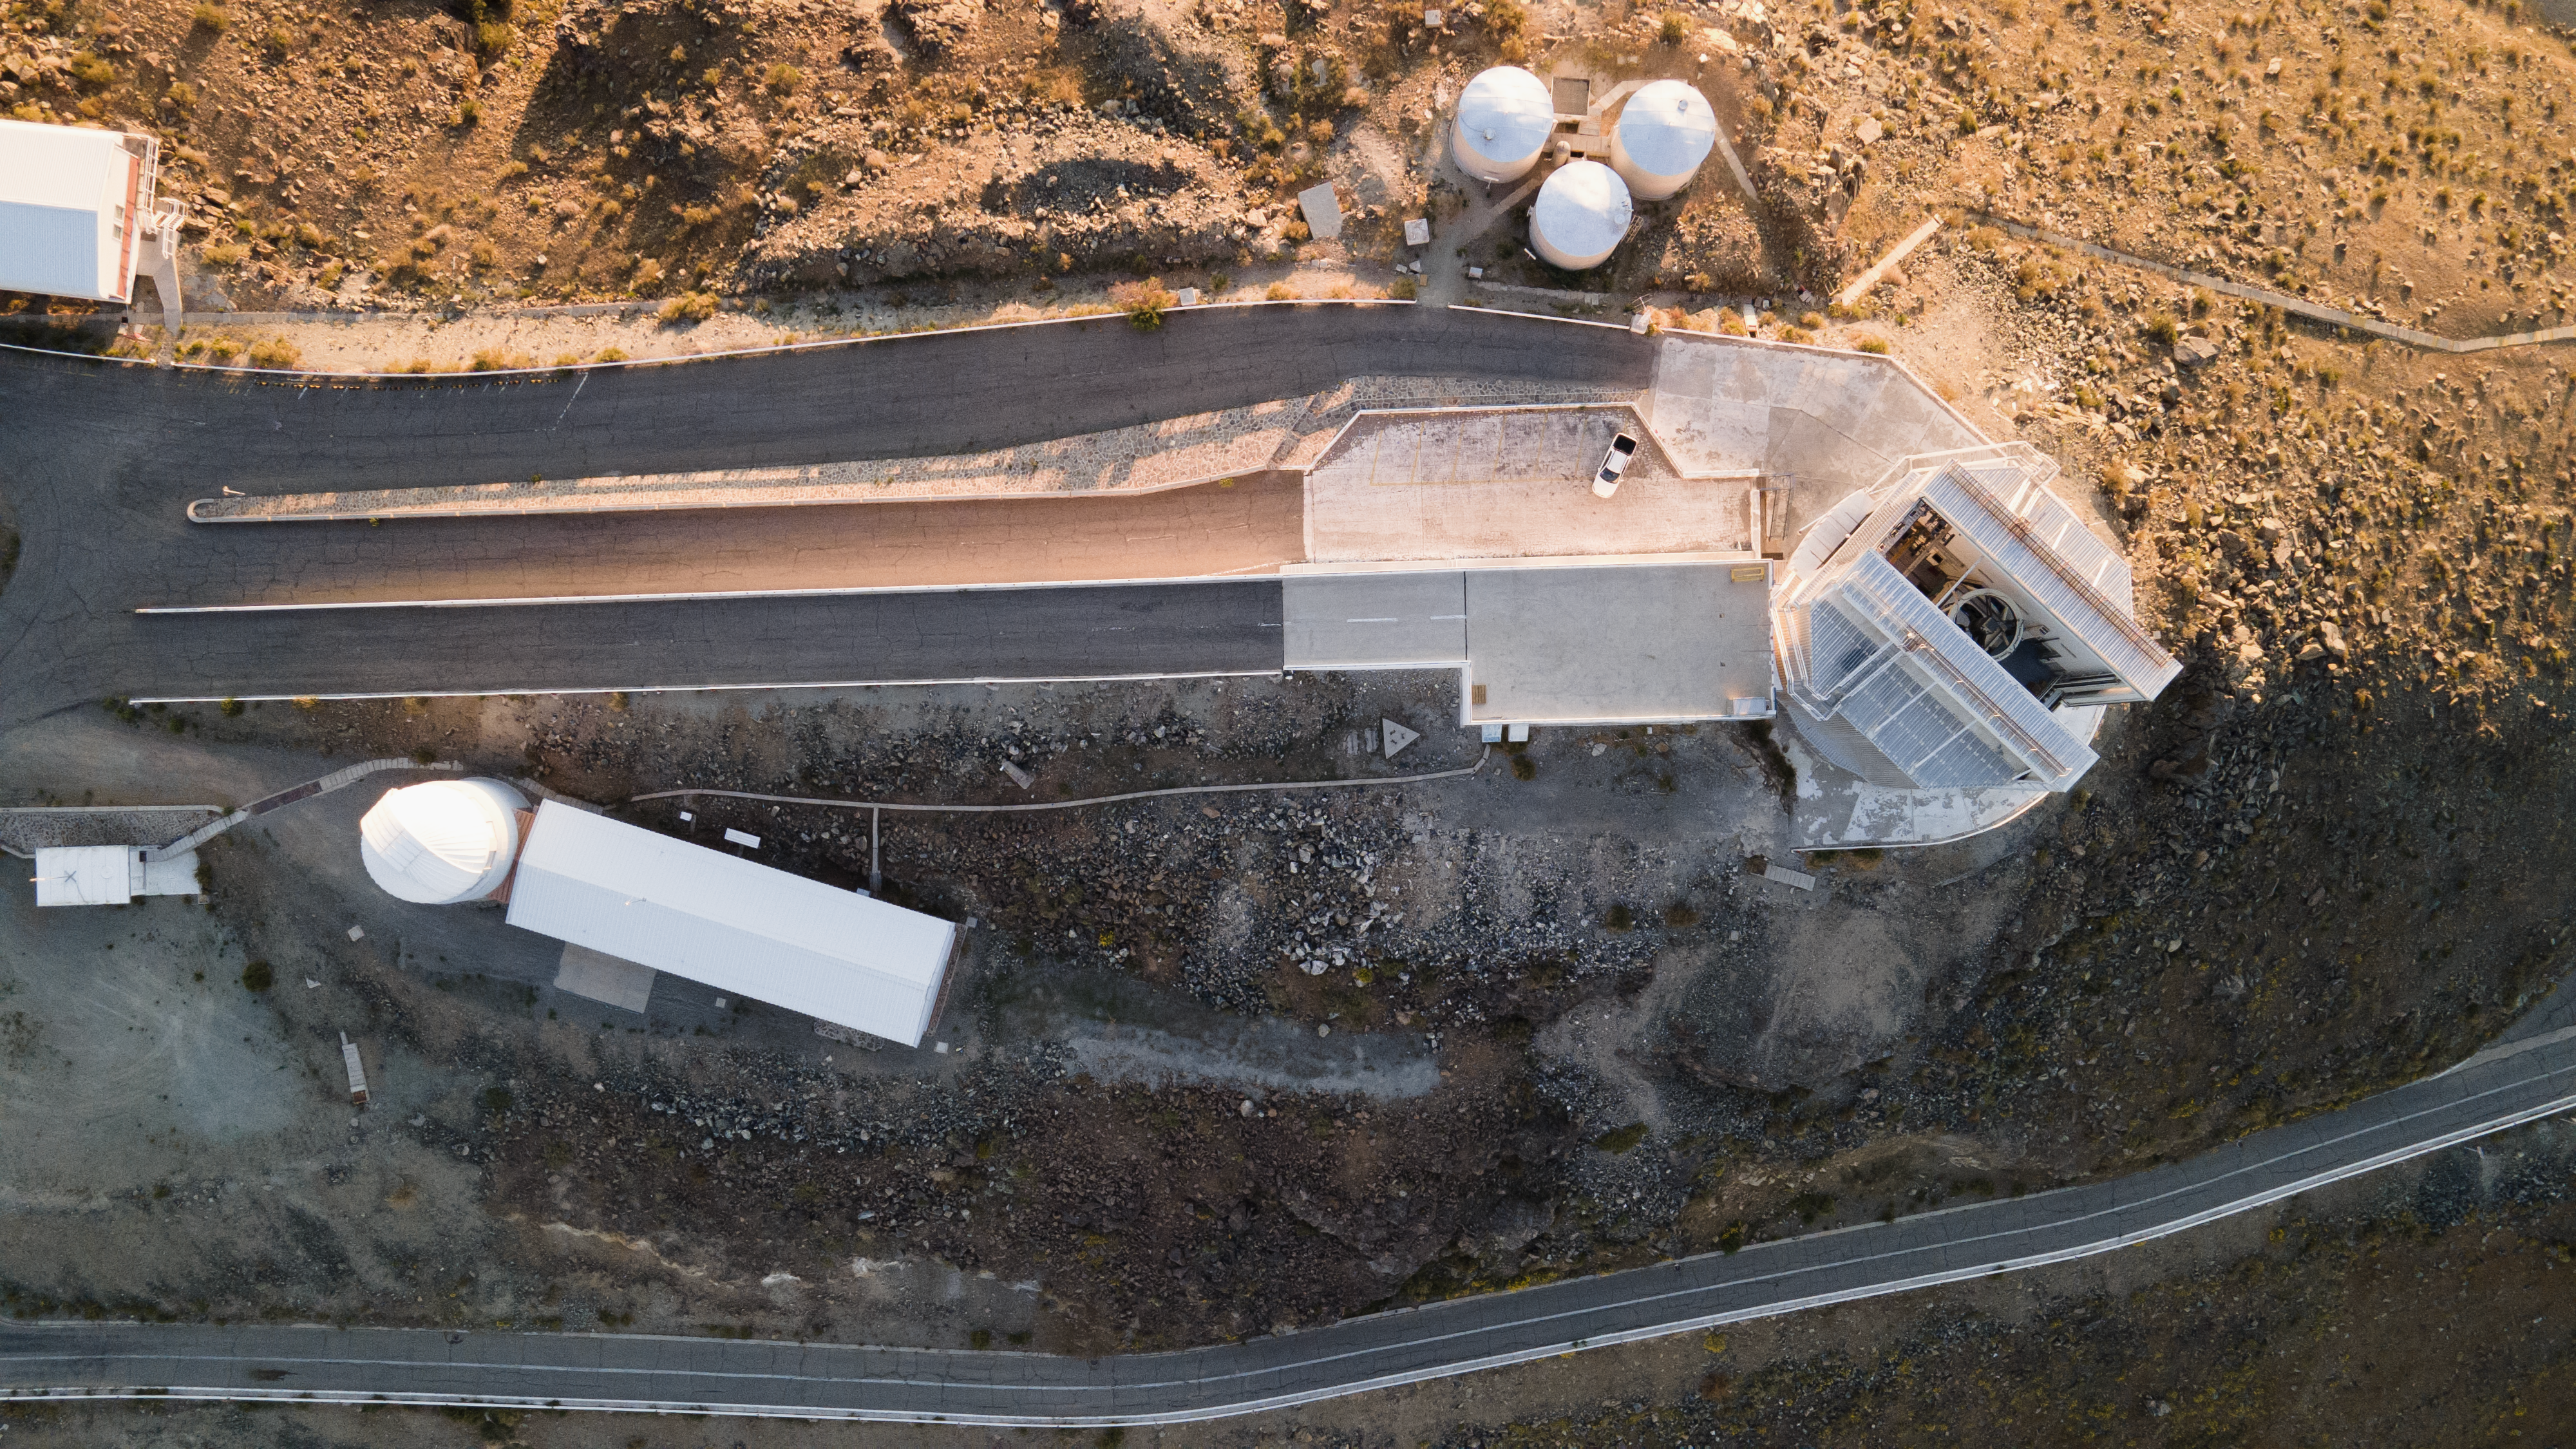

A bird’s eye view of the New Technology Telescope

Can you see ESO’s New Technology Telescope (NTT) peaking out of its enclosure on the right of this Picture of the Week? When this telescope was inaugurated in 1989 it packed innovative technology that laid the foundations for all ground-based telescopes that would follow.

The mirrors of professional telescopes are so large and heavy that they bend under their own weight; if left uncorrected, this would yield distorted images. The NTT, which is located at ESO’s La Silla Observatory in Chile, has a flexible main mirror that can change shape during observations. Using a so-called ‘reference star’, the NTT adjusts the mirror's shape to correct these deformations, thus ensuring optimal image quality. This technique, called active optics (not to be confused with adaptive optics) was developed by the late Raymond Wilson at ESO. Today, it is applied to all major modern telescopes, including ESO’s Very Large Telescope (VLT) at Cerro Paranal and the future Extremely Large Telescope (ELT), which is under construction on Cerro Armazones.

But it wasn’t just a fancy mirror that made this telescope advanced: the enclosure around it was a technological breakthrough of its own. To help negate the detrimental effects of turbulent air within the dome, a system of flaps was installed to the housing of the NTT. These flaps ventilate the telescope, allowing air to flow smoothly over the mirror, helping the NTT capture crystal-clear images of the cosmos.

Credit: ESO